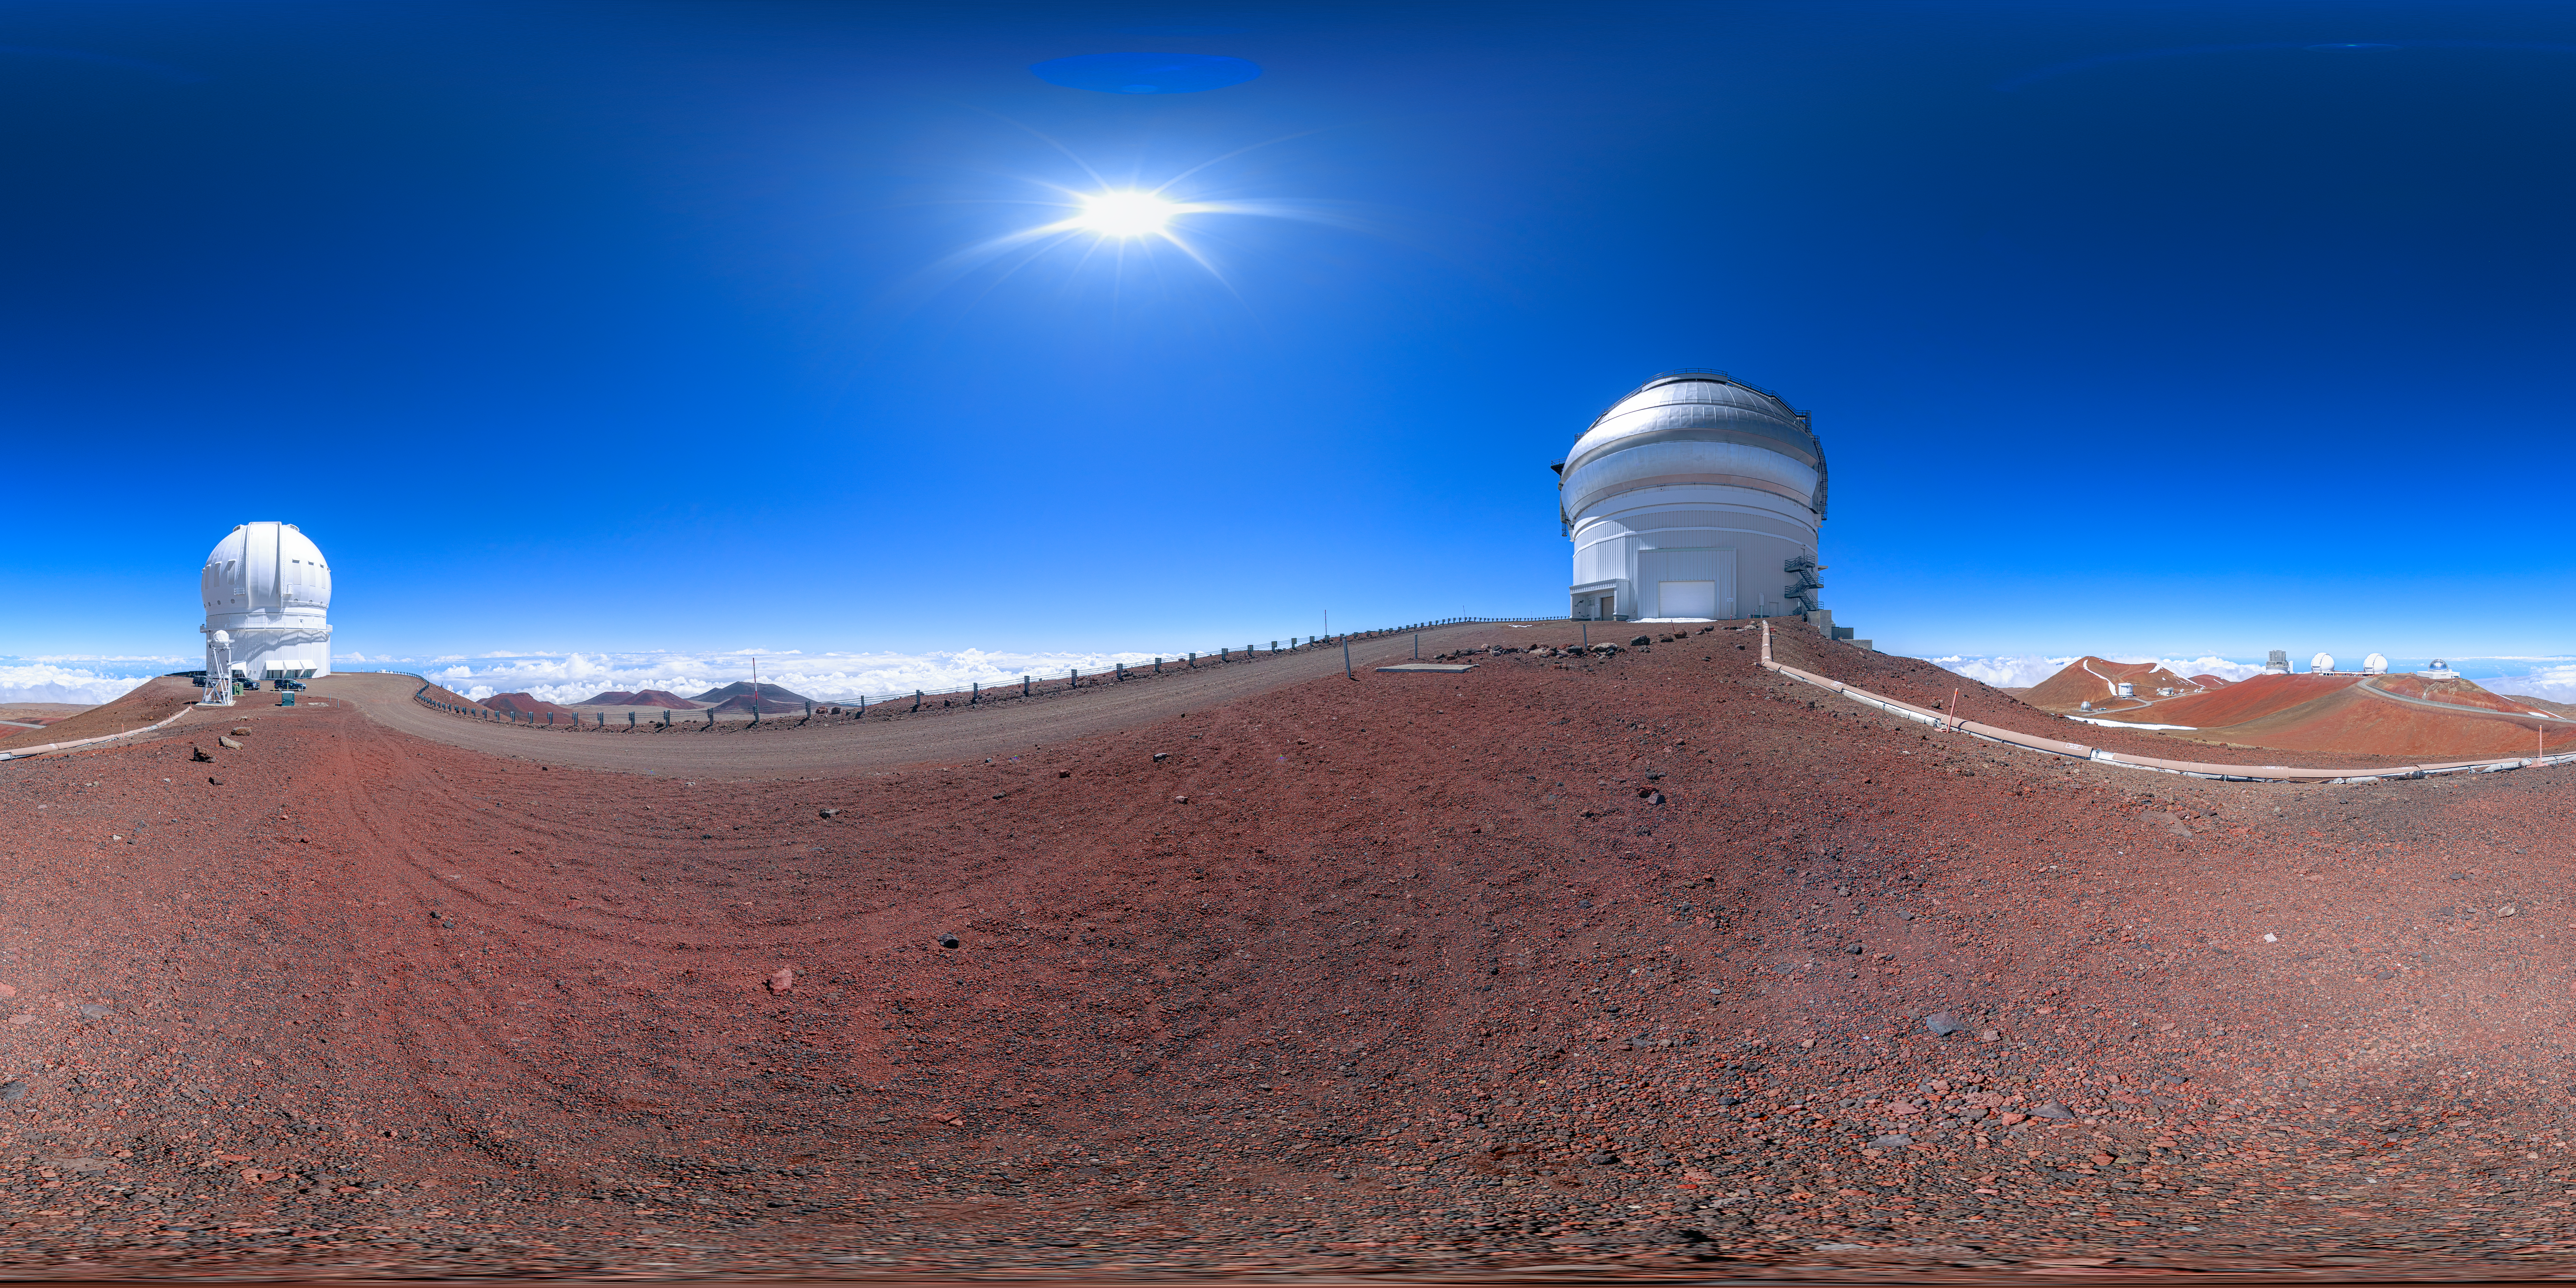

Gemini North Maunakea 360 Degree Panorama

A panoramic view of the Gemini North telescope, part of the International Gemini Observatory, a program of NSF NOIRLab.

Credit: NOIRLab/AURA/NSF/P. Horálek